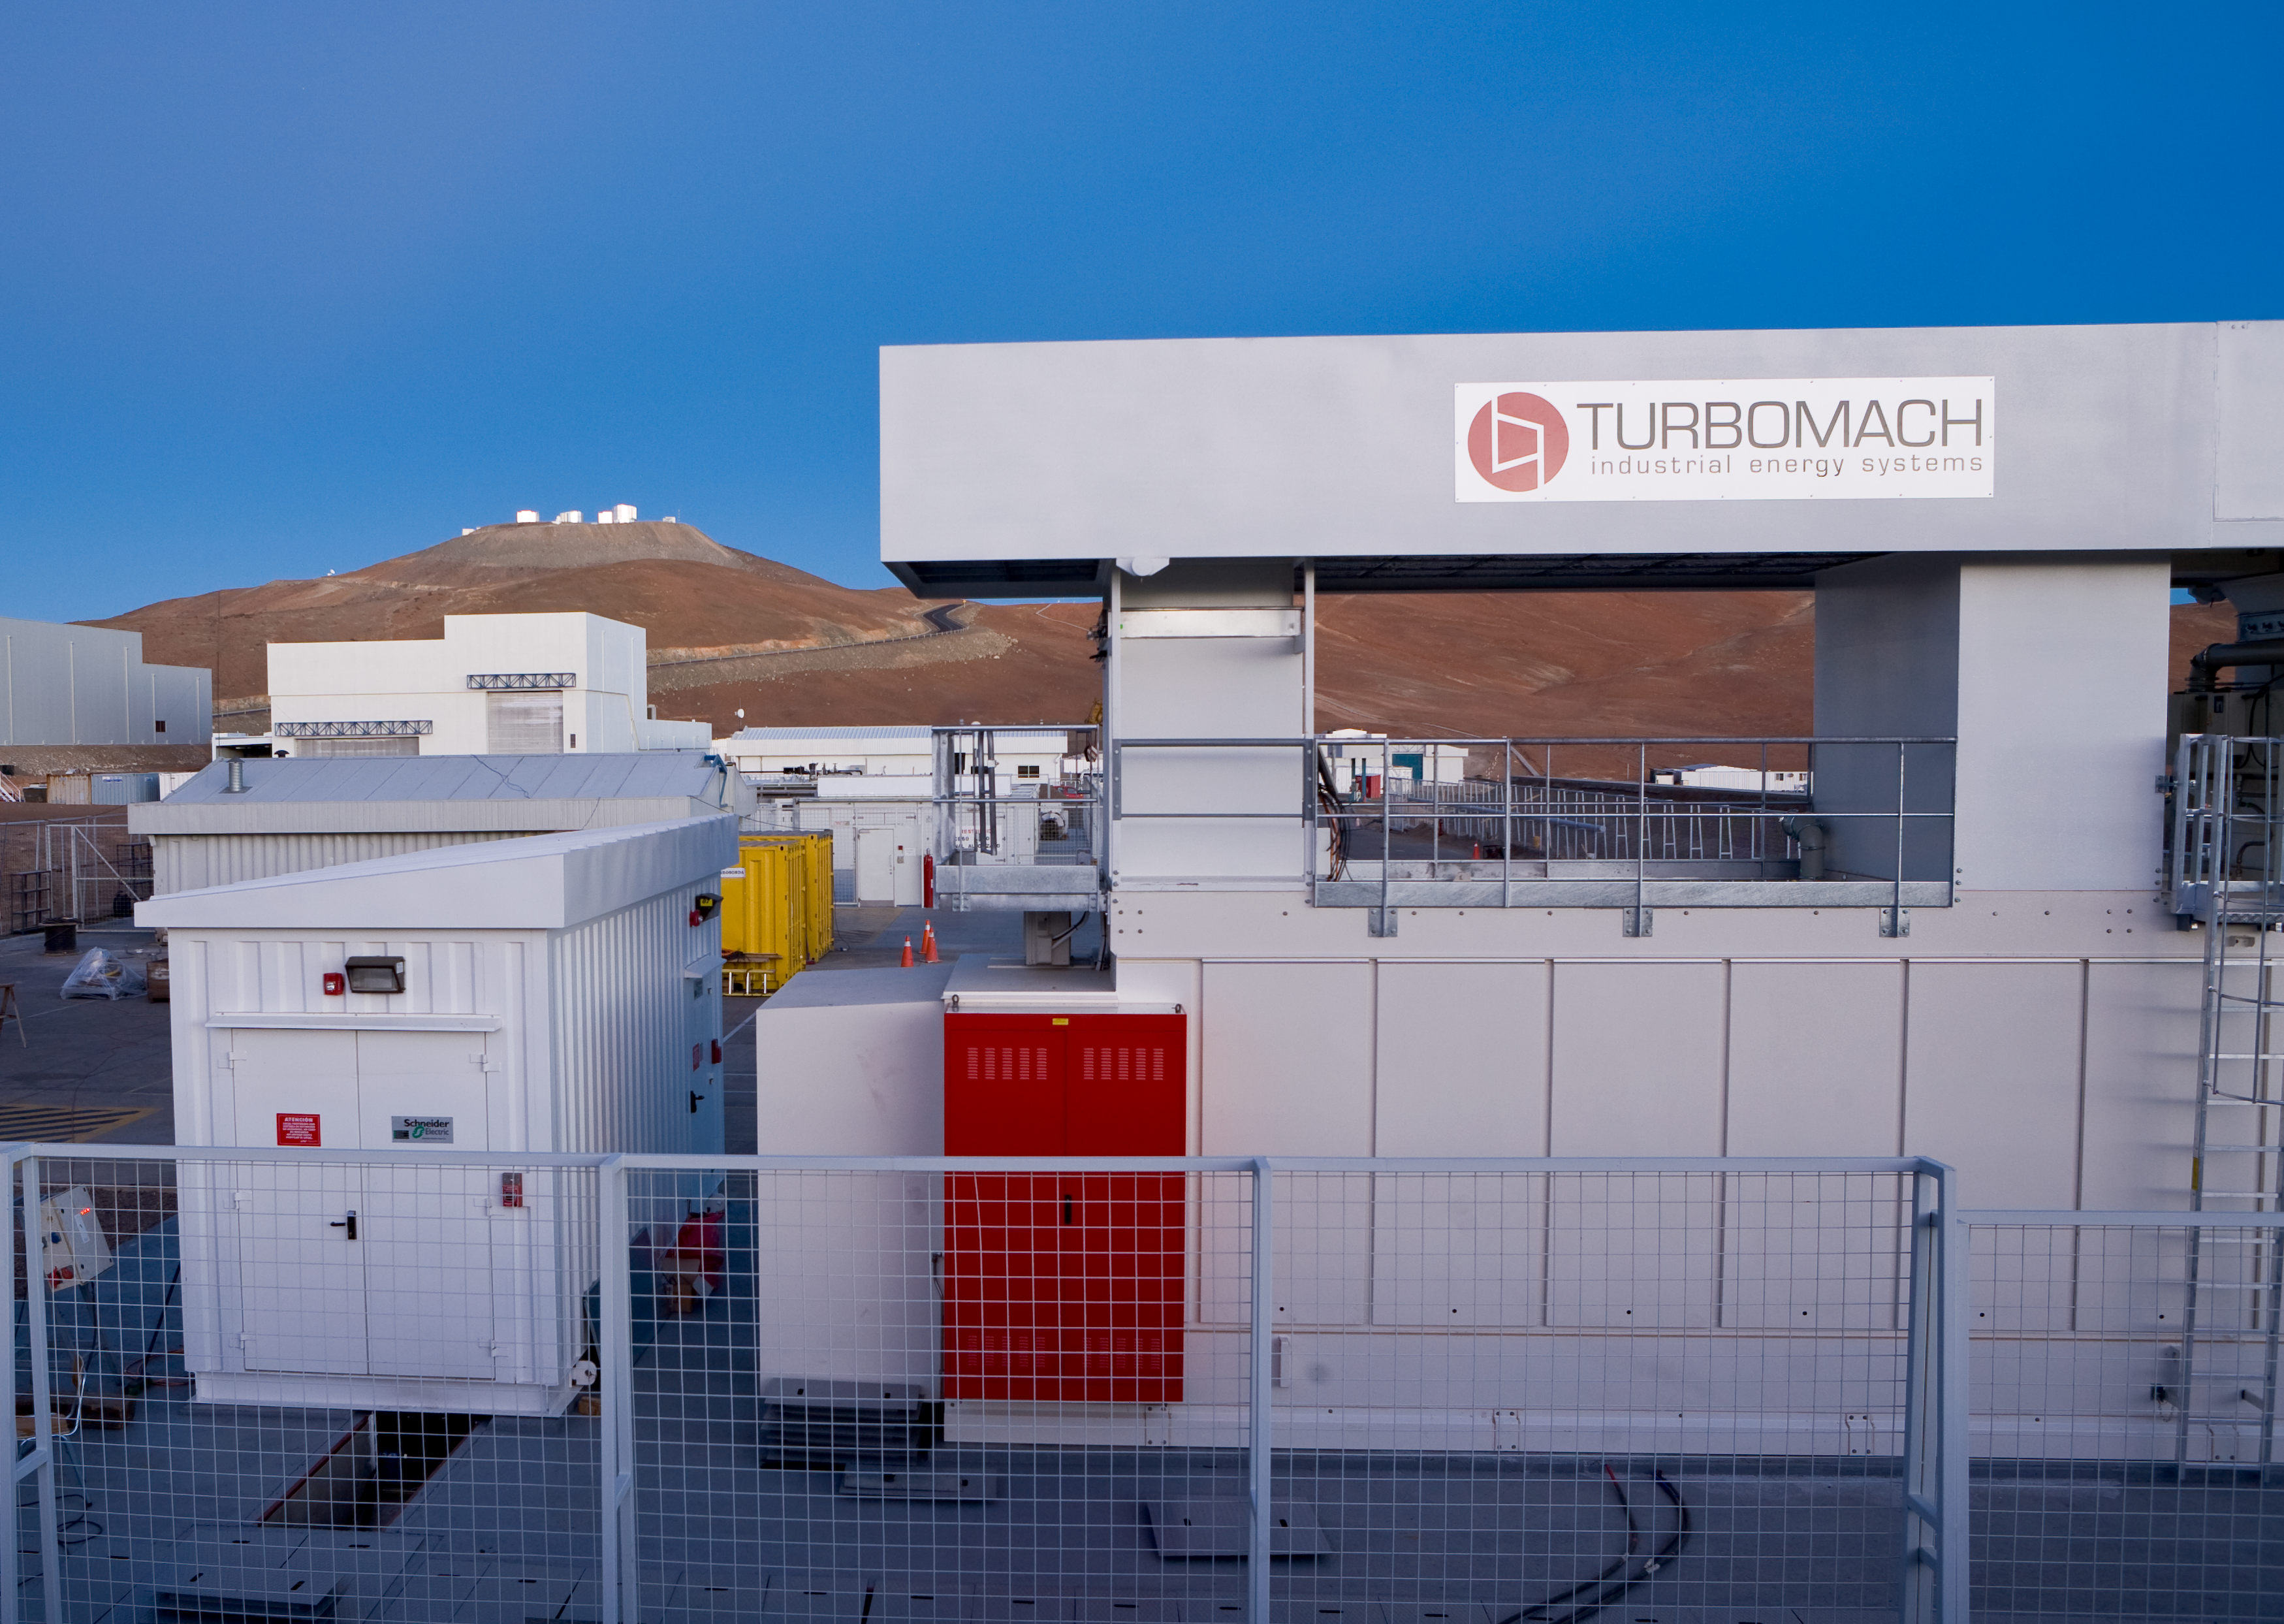

Paranal power station

The "Multi Fuel Power Generation" system, a highly efficient turbine that can work on a variety of fuels (diesel, fuel, different types of gases) is used to produce the electric power for the Paranal Observatory. This TurboMach turbine entered in operation at the end of 2007. Paranal is so remote that the power grid does not reach it, so it relies entirely on its own power station.

Credit: ESO/H.H.Heyer